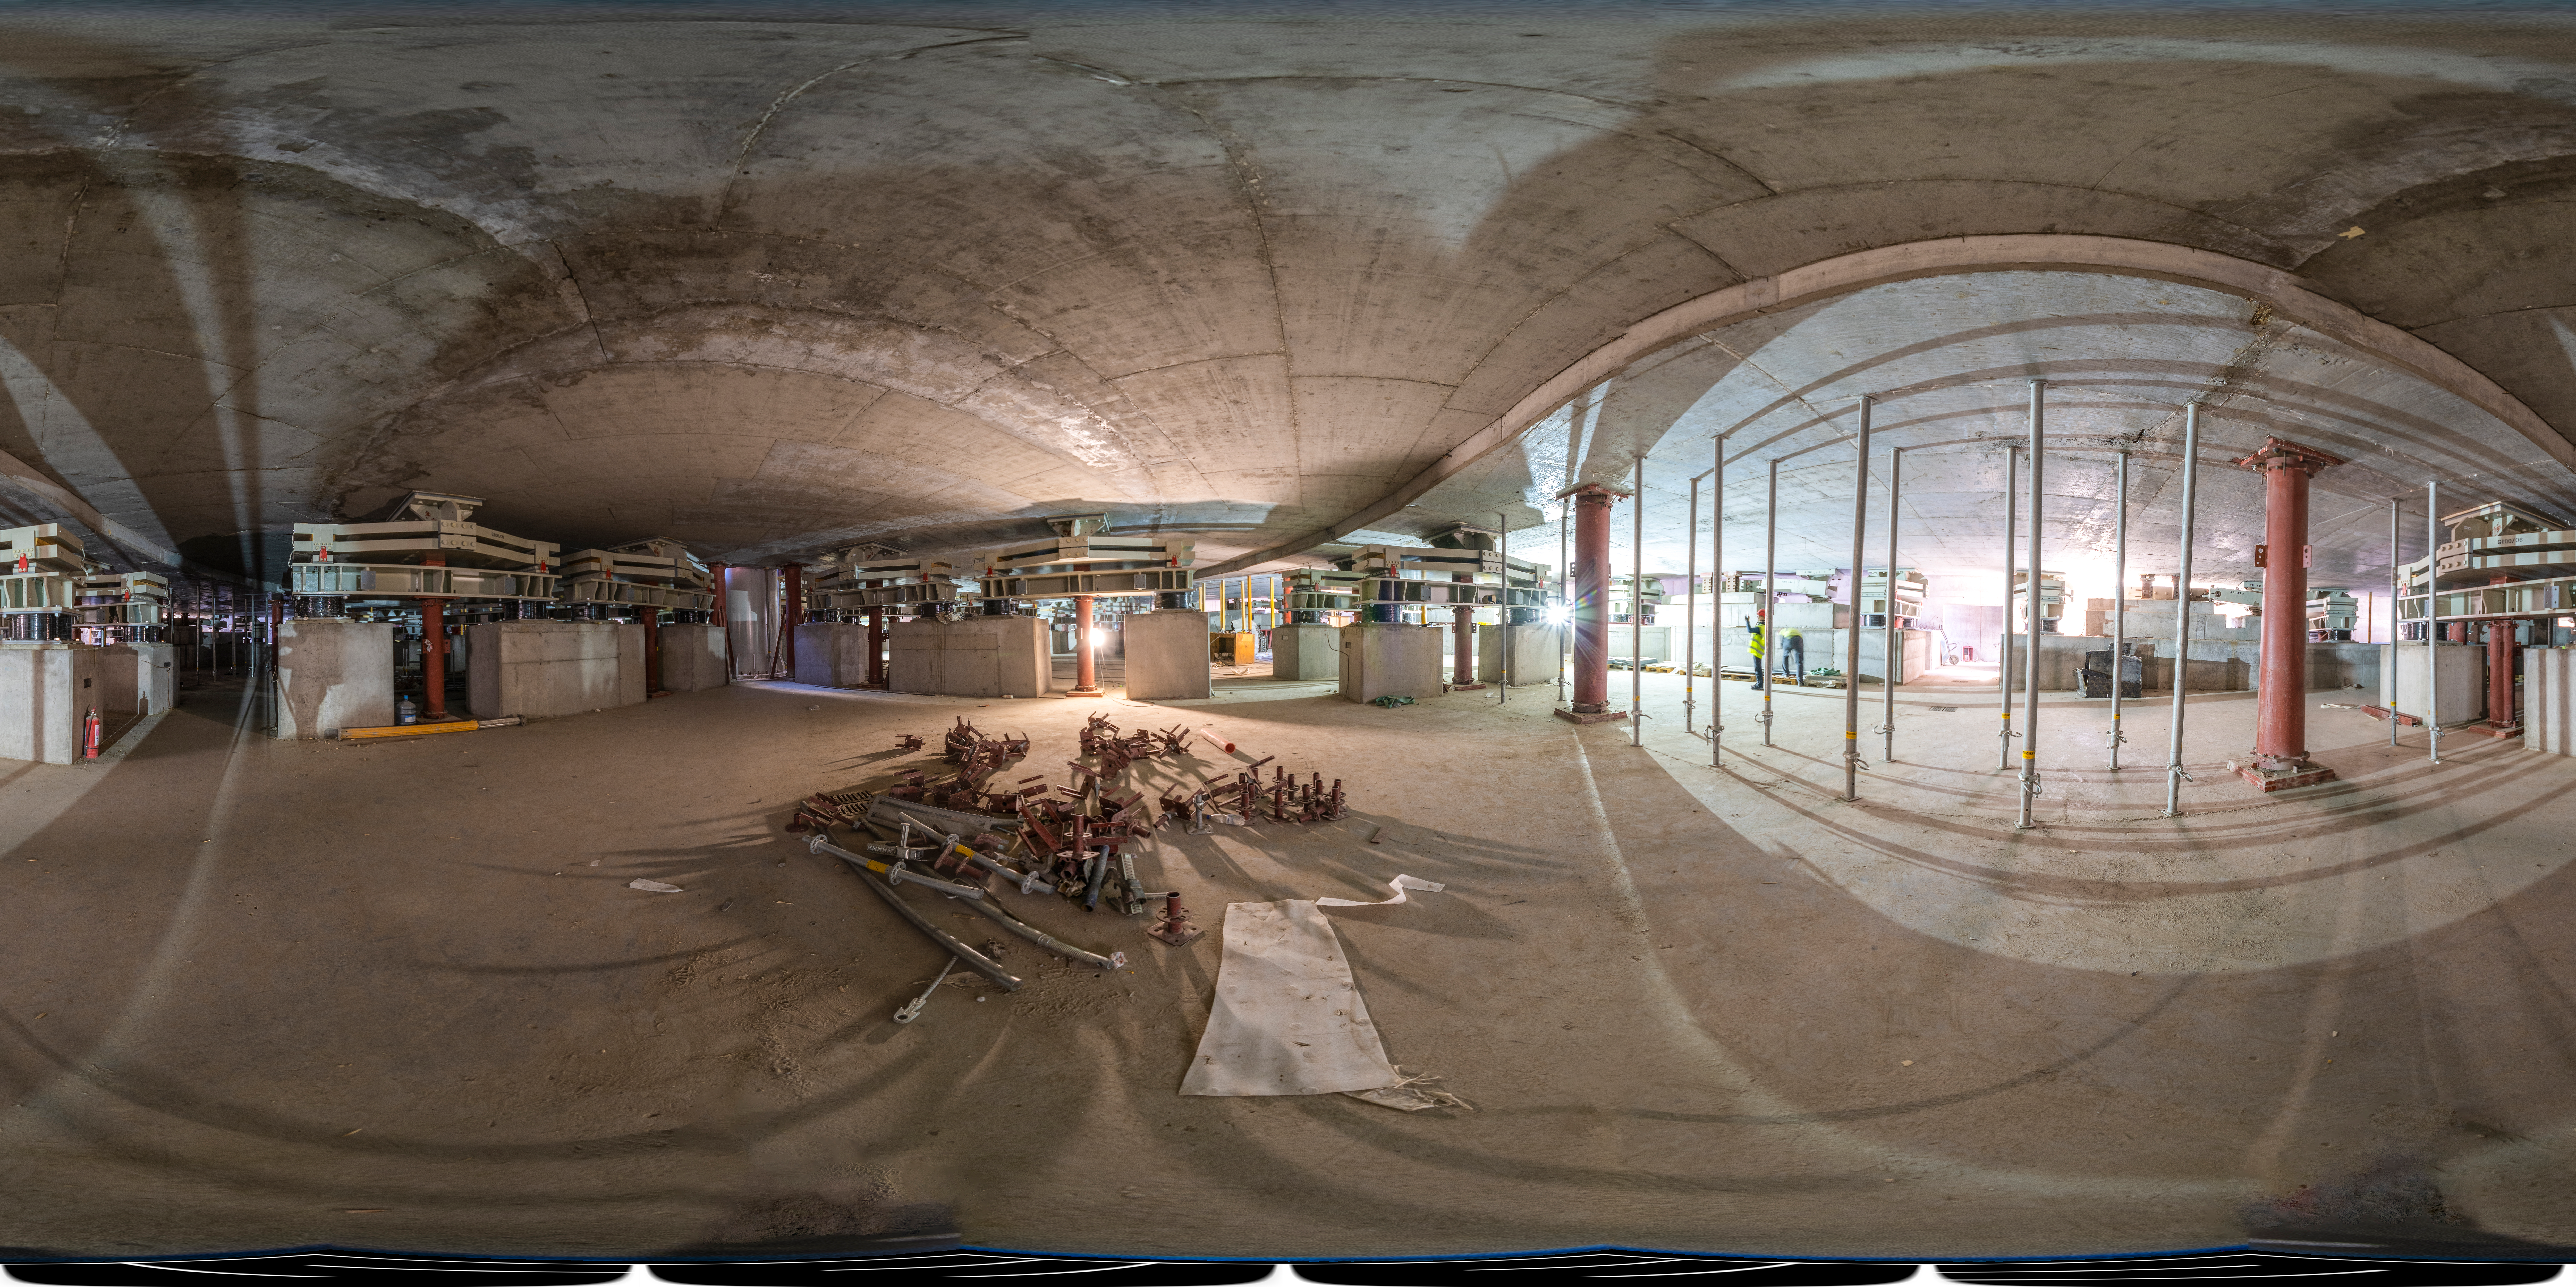

Built to resist: the ELT’s seismic isolators

This 360 degree panorama shows the foundations of ESO’s Extremely Large Telescope (ELT), where a complex system is used to protect the telescope from earthquakes. Seismic events are common in Chile’s Atacama Desert, where the ELT is located. To protect the ELT and its sensitive instruments from damage, seismic isolators are placed between the base layer of the foundation and the rock of Cerro Armazones.

Credit: ESO/S. Egner